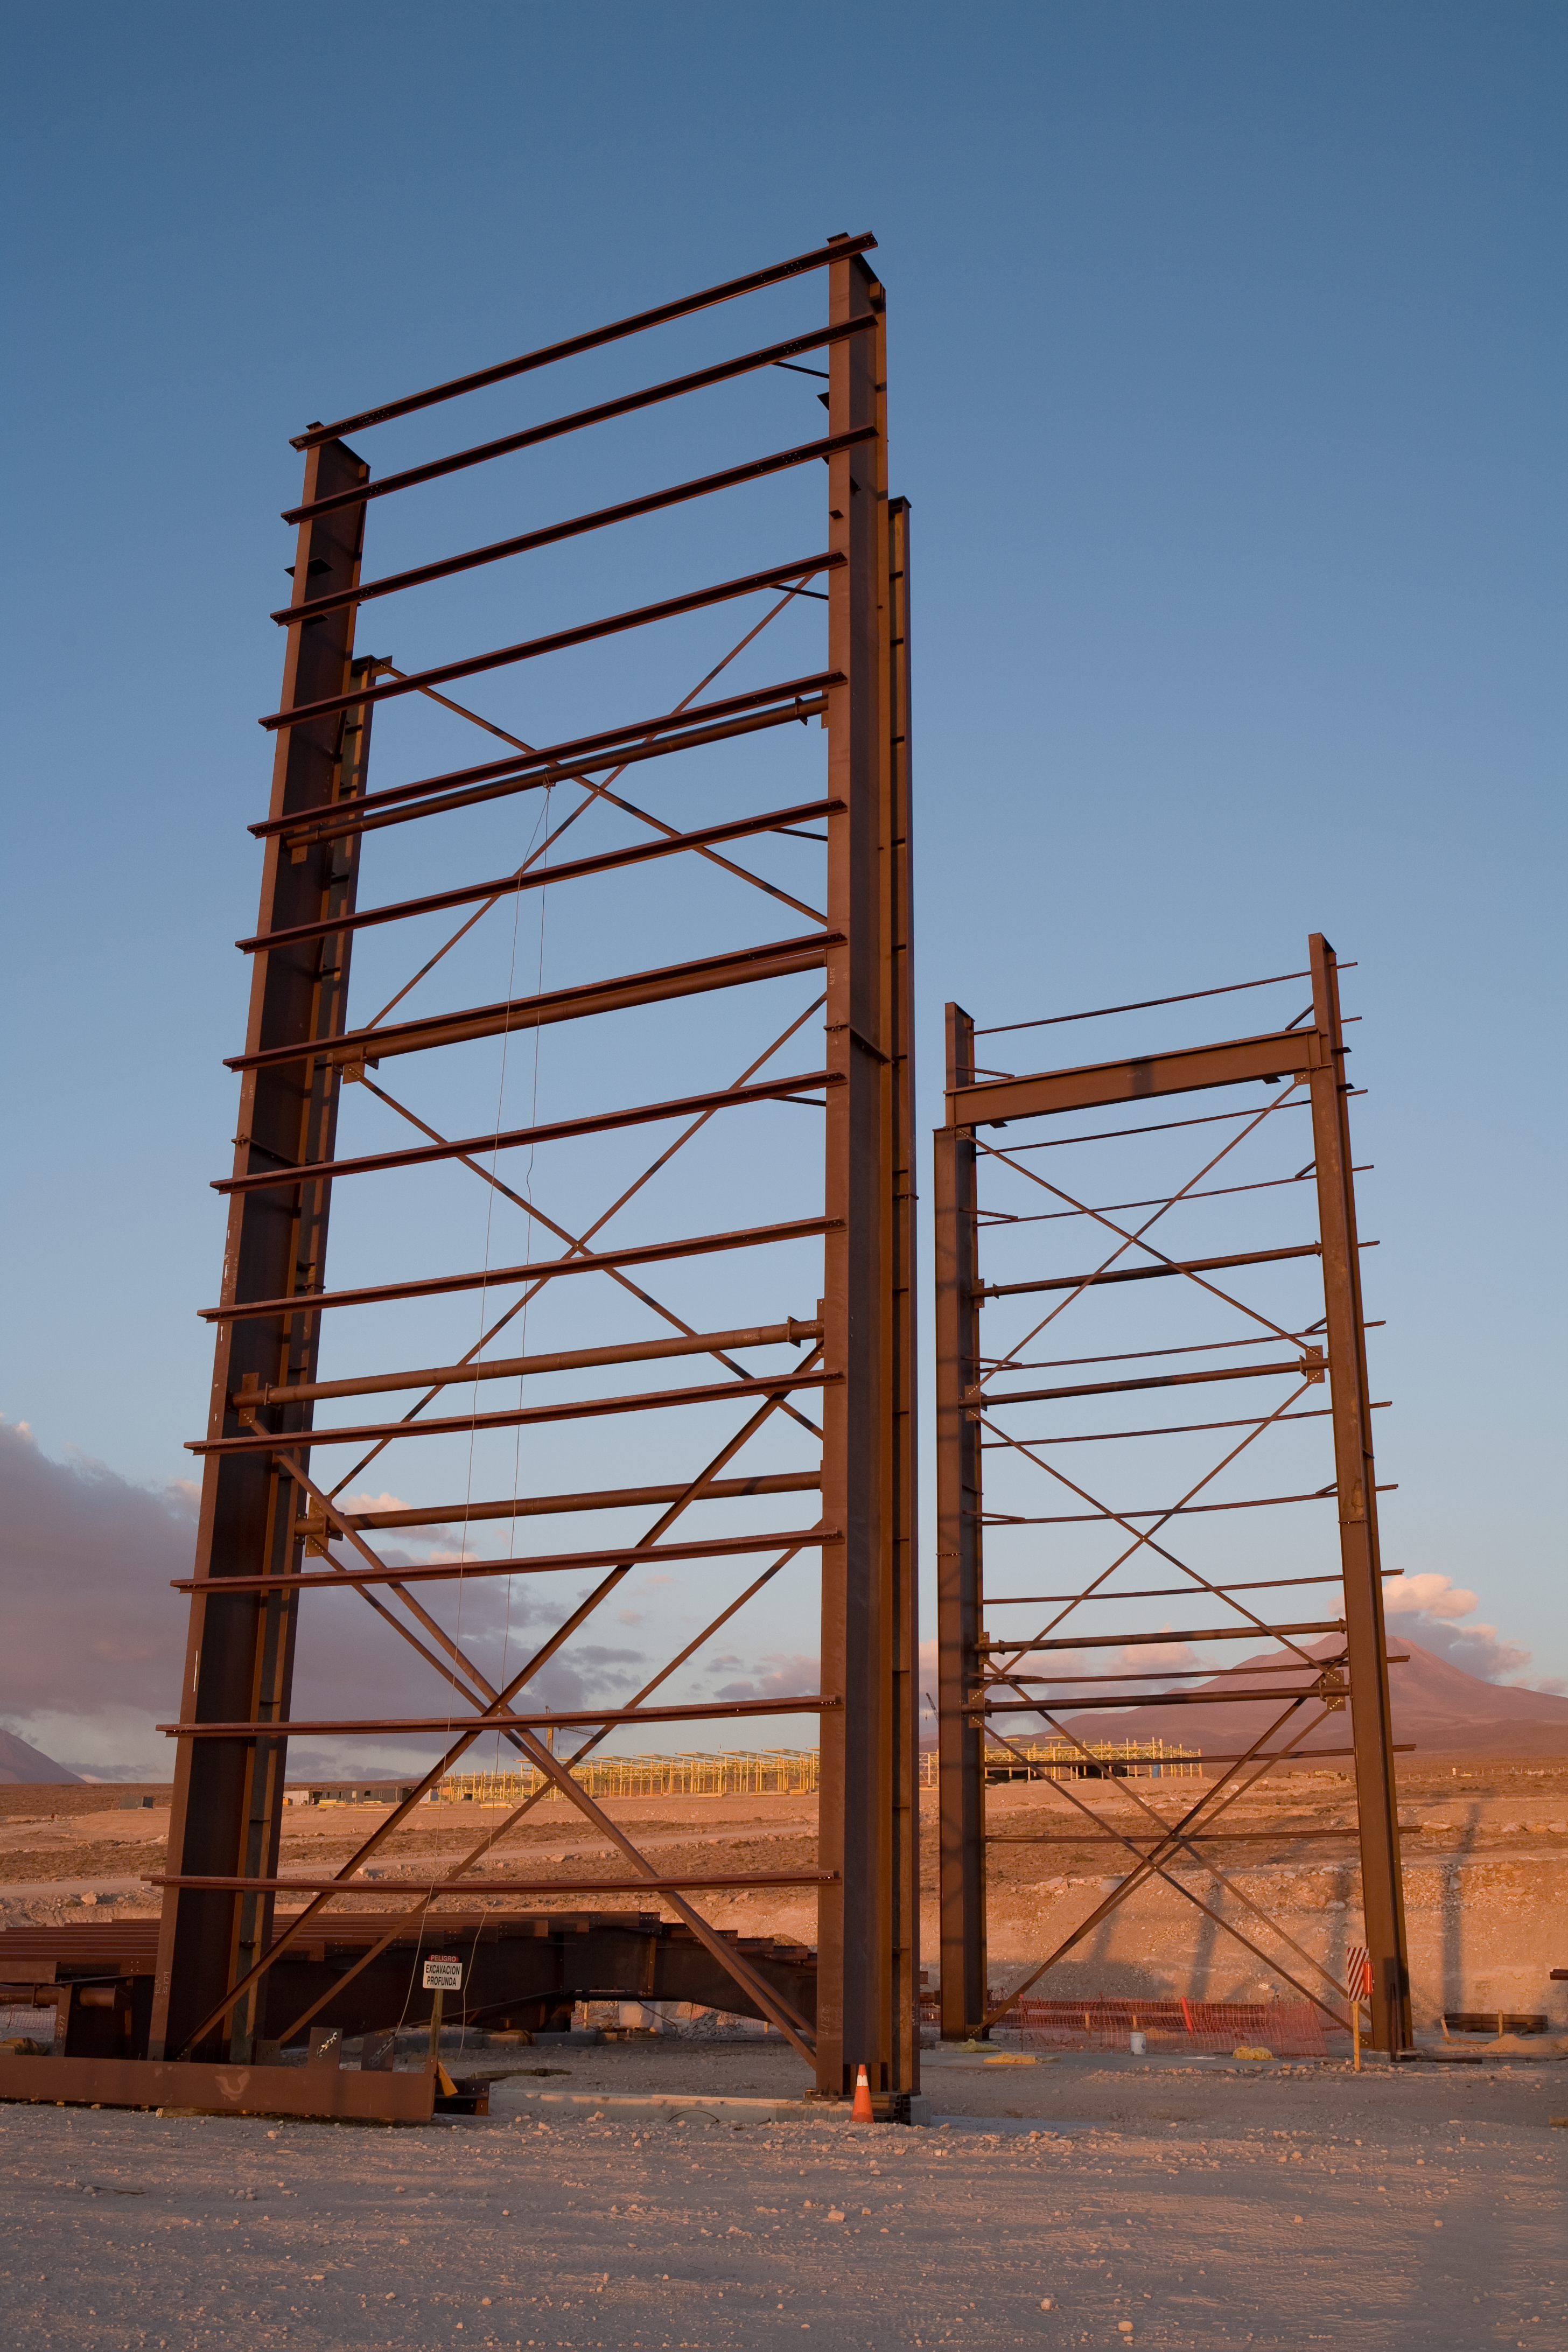

Vertex assembly hangar construction

Structure of the hangar built by Vertex for the assembly of the North American antennas at the ALMA Operations Support Facility (OSF), located at 2900 m on the road to Chajnantor, in the II Region of Chile. ALMA is a partnership between East Asia, North America and Europe, in collaboration with Chile. The production of the 66 antennas that will make up the array is shared between the partners. The antennas are built by different specialised companies, to the same technical requirements and specifications. Vertex is the manufacturer of the North American antennas. The antenna components arrive at the ALMA OSF, where each company assembles them before delivering them to the ALMA project for their acceptance. ALMA, the Atacama Large Millimeter/submillimeter Array is the largest astronomical project in existence.

Credit: ALMA (ESO/NAOJ/NRAO)